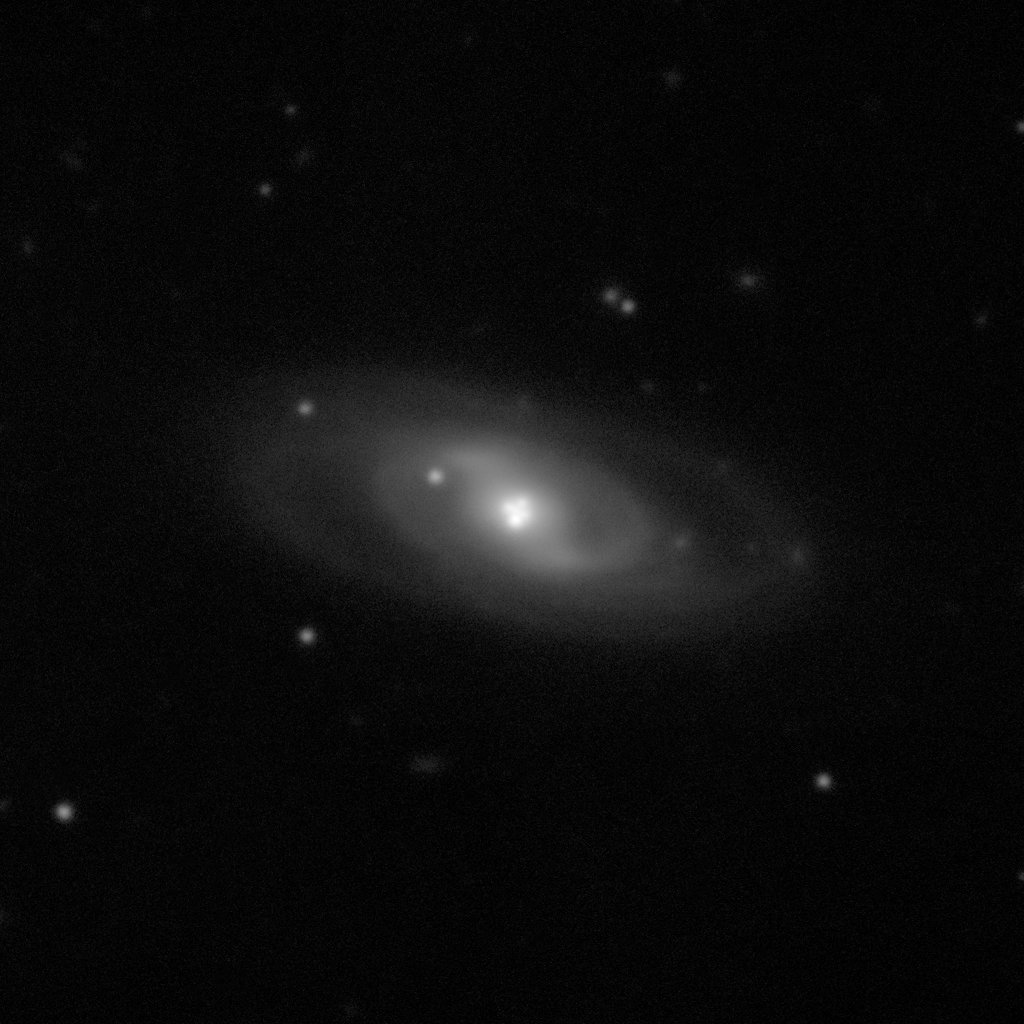

The Einstein Cross

The Einstein Cross and the galaxy that causes this 'cosmic mirage', as seen with the FORS instrument on ESO's Very Large Telescope. This cross-shaped configuration consists of four images of a single very distant source. The multiple images are a result of gravitational lensing by a foreground galaxy, an effect that was predicted by Albert Einstein as a consequence of his theory of general relativity. The light source in the Einstein Cross is a quasar approximately ten billion light-years away, whereas the foreground lensing galaxy is ten times closer. The light from the quasar is bent in its path and magnified by the gravitational field of the lensing galaxy.

Credit: ESO/F. Courbin et al